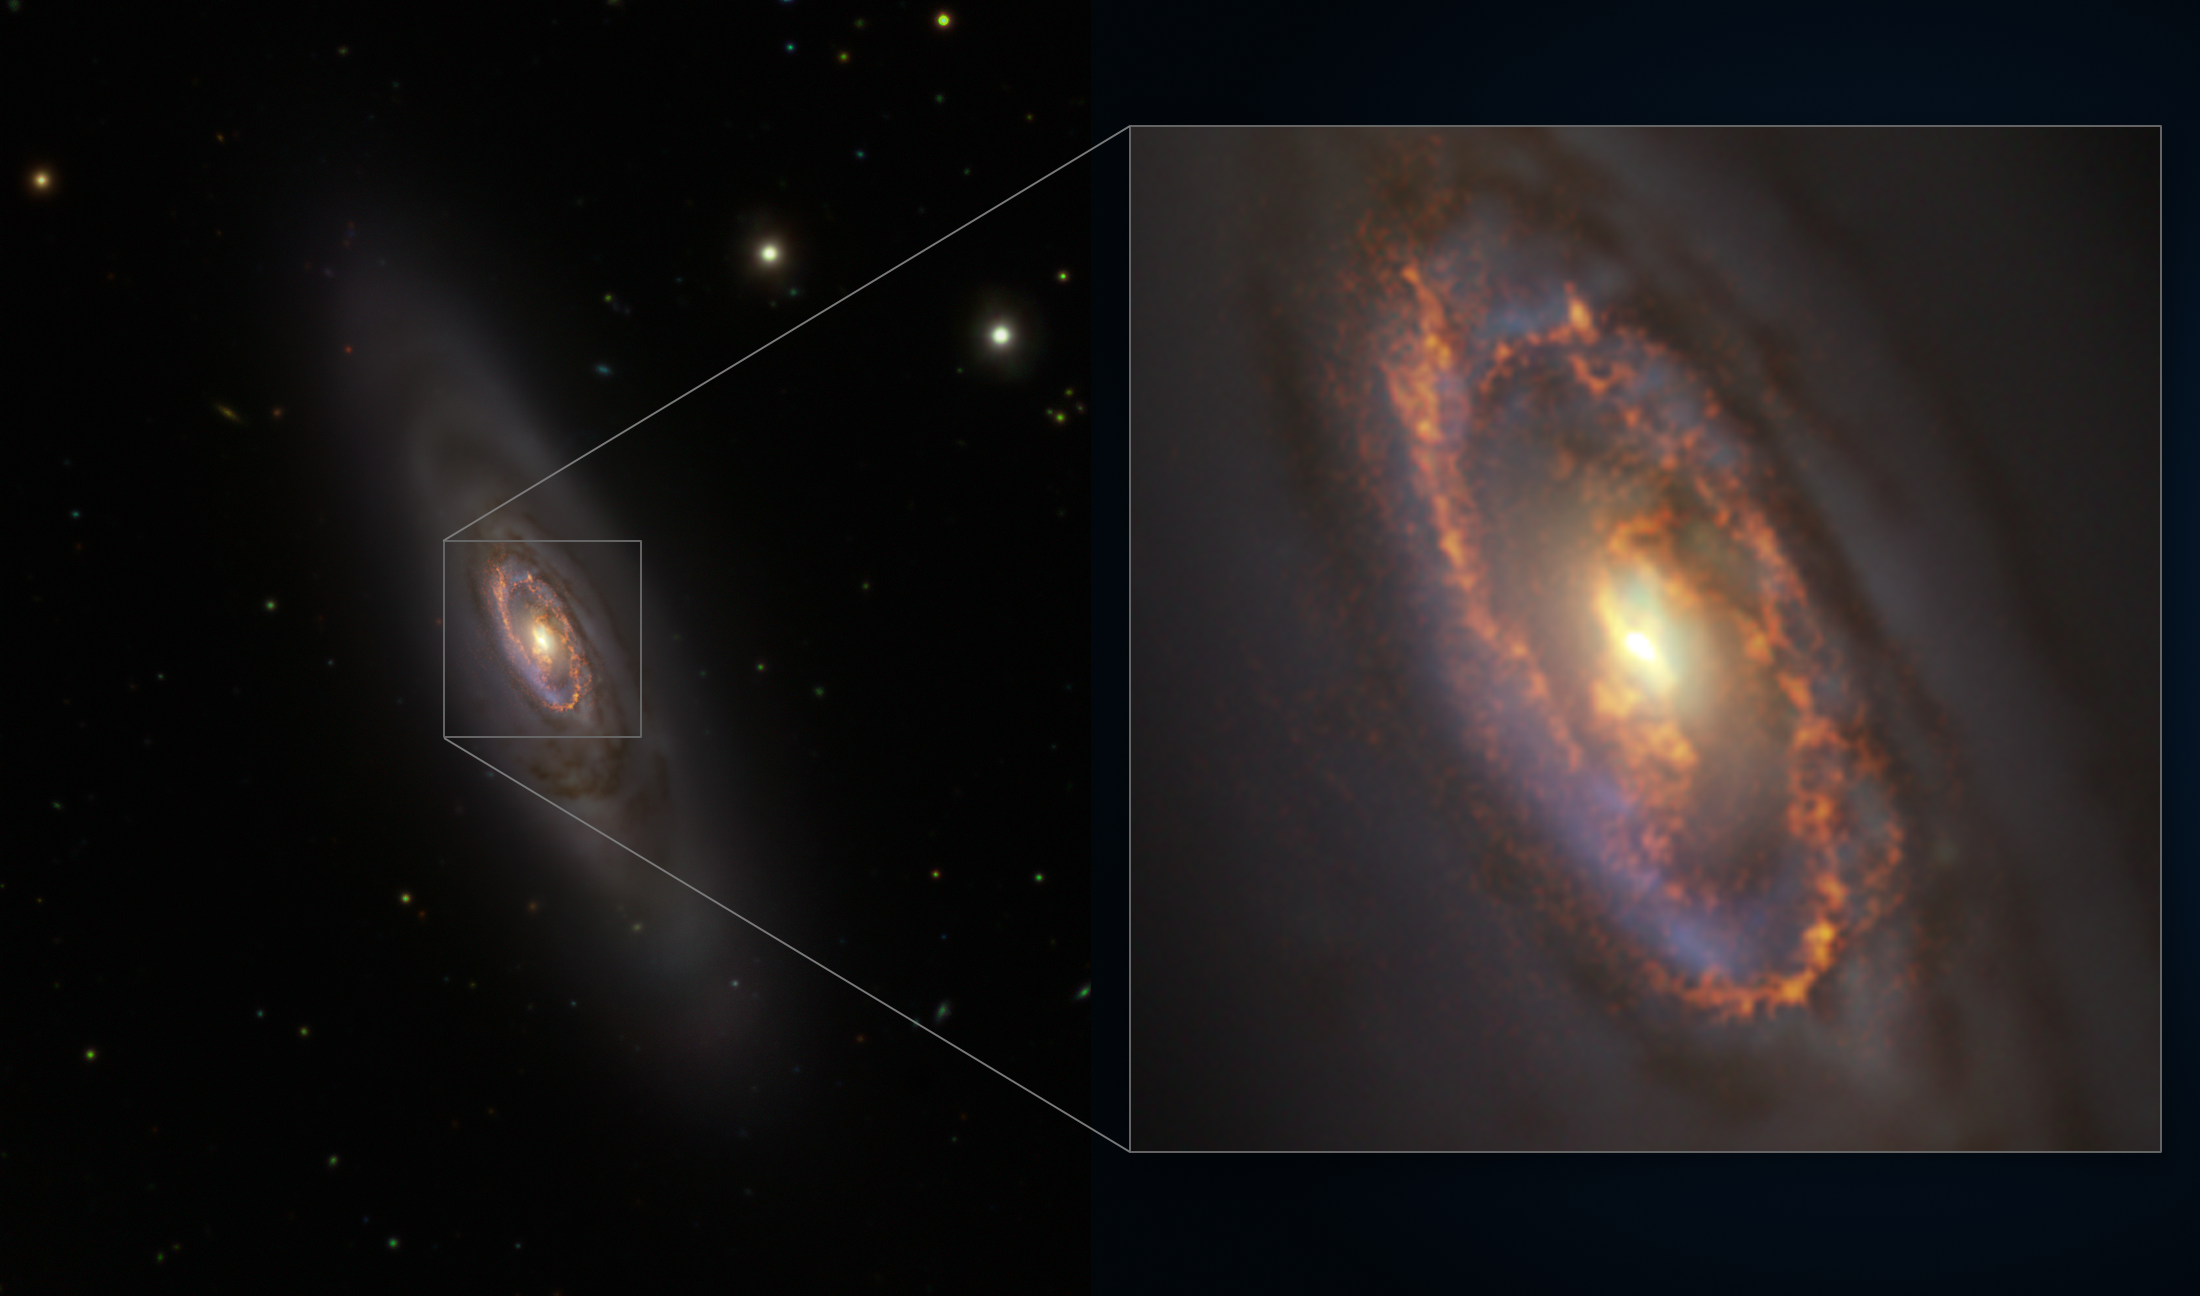

A galactic rejuvenation

Something odd is happening in NGC 1386, a spiral galaxy located 53 million light years away in the constellation Eridanus. This Picture of the Week combines data from the VLT Survey Telescope (VST), hosted at ESO’s Paranal Observatory in Chile, and the Atacama Large Millimetre/Submillimetre Array (ALMA), operated by ESO and its international partners. When astronomers observed the central regions of this galaxy, they found new stars forming… albeit in a peculiar way.

Stars often form within stellar clusters – groups of thousands of stars that originate from massive clouds of molecular gas. The blue ring at the centre of this galaxy is ripe with stellar clusters full of young stars, as seen by VST. A new study led by Almudena Prieto, an astronomer at the Instituto de Astrofísica de Canarias in Spain, used data from ESO’s Very Large Telescope (VLT) and the NASA/ESA Hubble Space Telescope to look at this ring in more detail. The data shows that all of these star clusters formed 4 million years ago, almost simultaneously. It is the first time that synchronised star formation has been observed in a galaxy that contains mostly old stars.

The same study used ALMA to reveal even more secrets in this galaxy. Shown in this picture as a golden ring are a multitude of clouds of gas, ready to form a second batch of young stars. For these to be born, though, we will still have to wait 5 million years. Even if old, NGC 1386 keeps rejuvenating itself.

Credit: ESO/ALMA (ESO/NAOJ/NRAO)/A. Prieto et al./Fornax Deep Survey